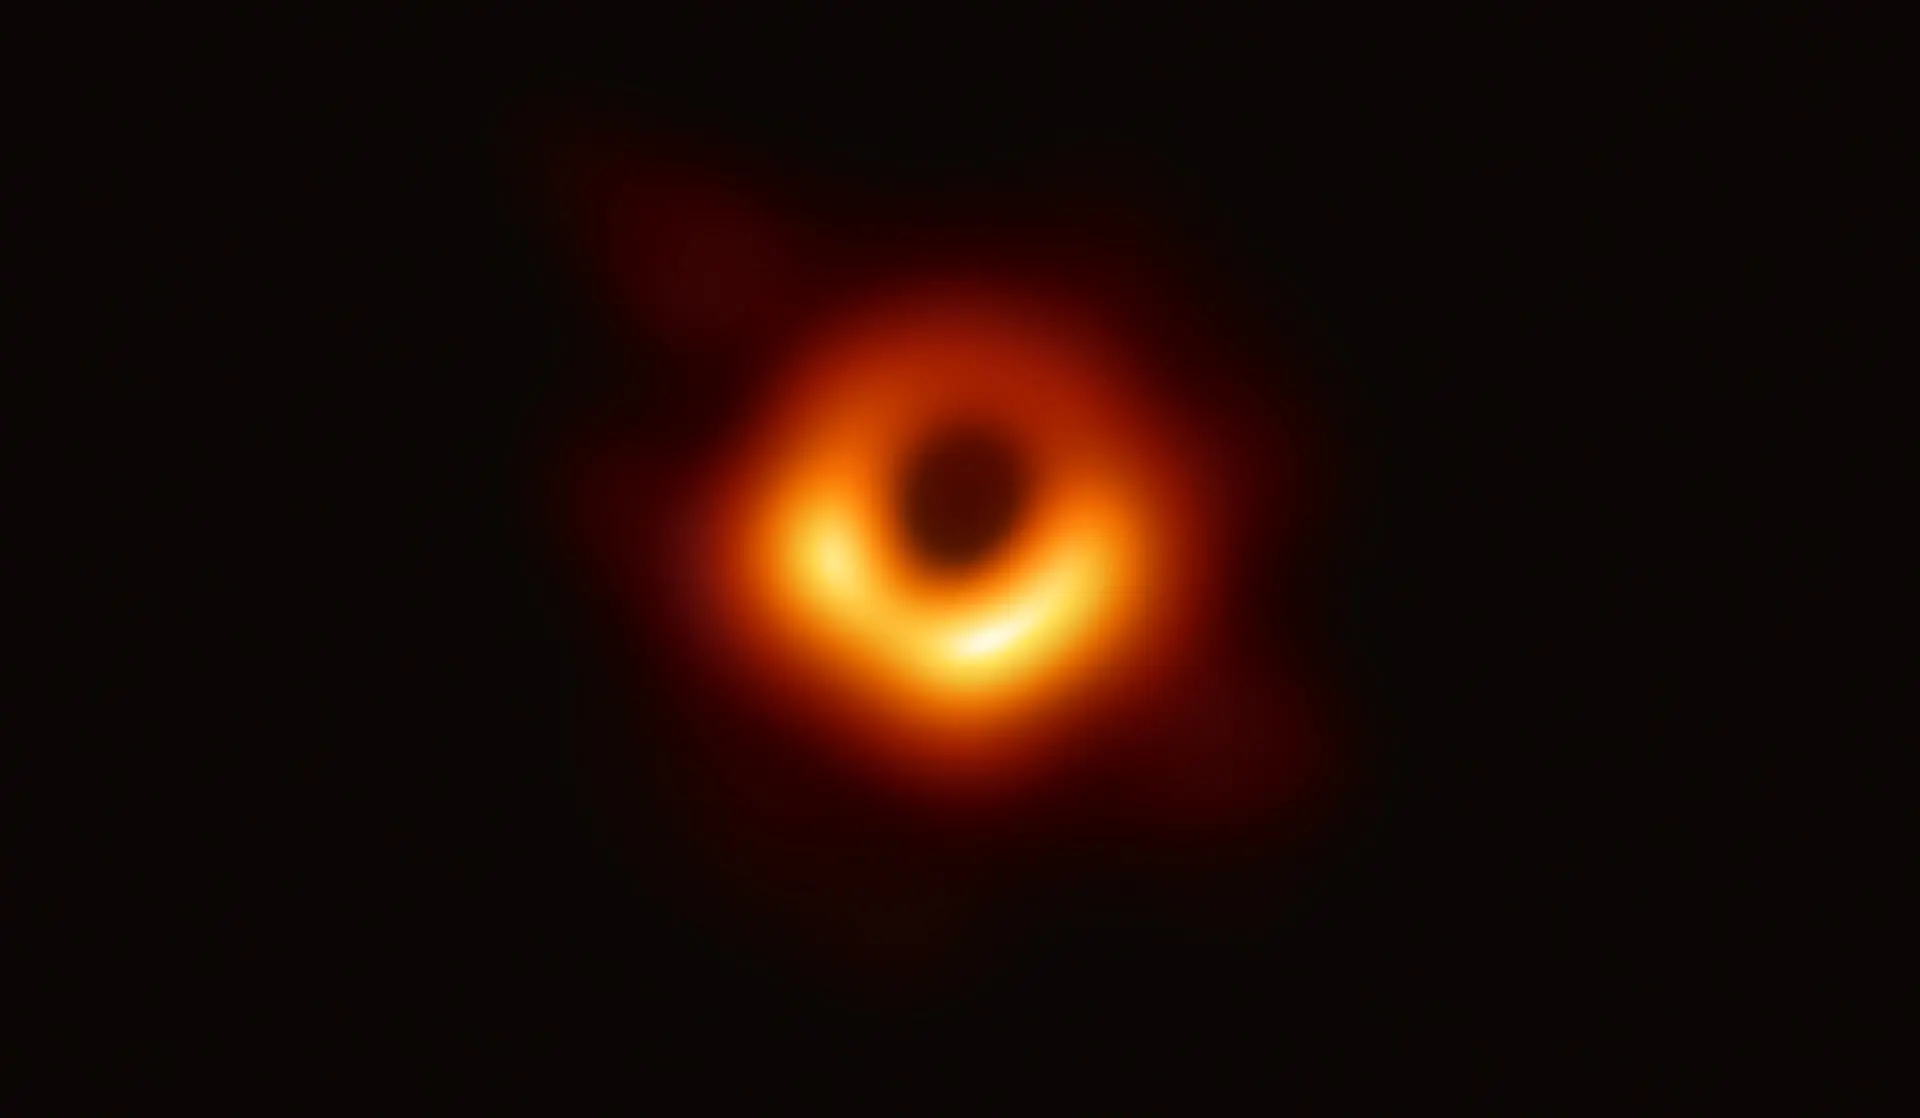

First Image of a Black Hole

The Event Horizon Telescope (EHT) — a planet-scale array of eight ground-based radio telescopes forged through international collaboration — was designed to capture images of a black hole. In coordinated press conferences across the globe, EHT researchers revealed that they succeeded, unveiling the first direct visual evidence of the supermassive black hole in the center of Messier 87 and its shadow.
The shadow of a black hole seen here is the closest we can come to an image of the black hole itself, a completely dark object from which light cannot escape. The black hole’s boundary — the event horizon from which the EHT takes its name — is around 2.5 times smaller than the shadow it casts and measures just under 40 billion km across. While this may sound large, this ring is only about 40 microarcseconds across — equivalent to measuring the length of a credit card on the surface of the Moon.
Although the telescopes making up the EHT are not physically connected, they are able to synchronize their recorded data with atomic clocks — hydrogen masers — which precisely time their observations. These observations were collected at a wavelength of 1.3 mm during a 2017 global campaign. Each telescope of the EHT produced enormous amounts of data – roughly 350 terabytes per day – which was stored on high-performance helium-filled hard drives. These data were flown to highly specialized supercomputers — known as correlators — at the Max Planck Institute for Radio Astronomy and MIT Haystack Observatory to be combined. They were then painstakingly converted into an image using novel computational tools developed by the collaboration.

Credit: EHT Collaboration